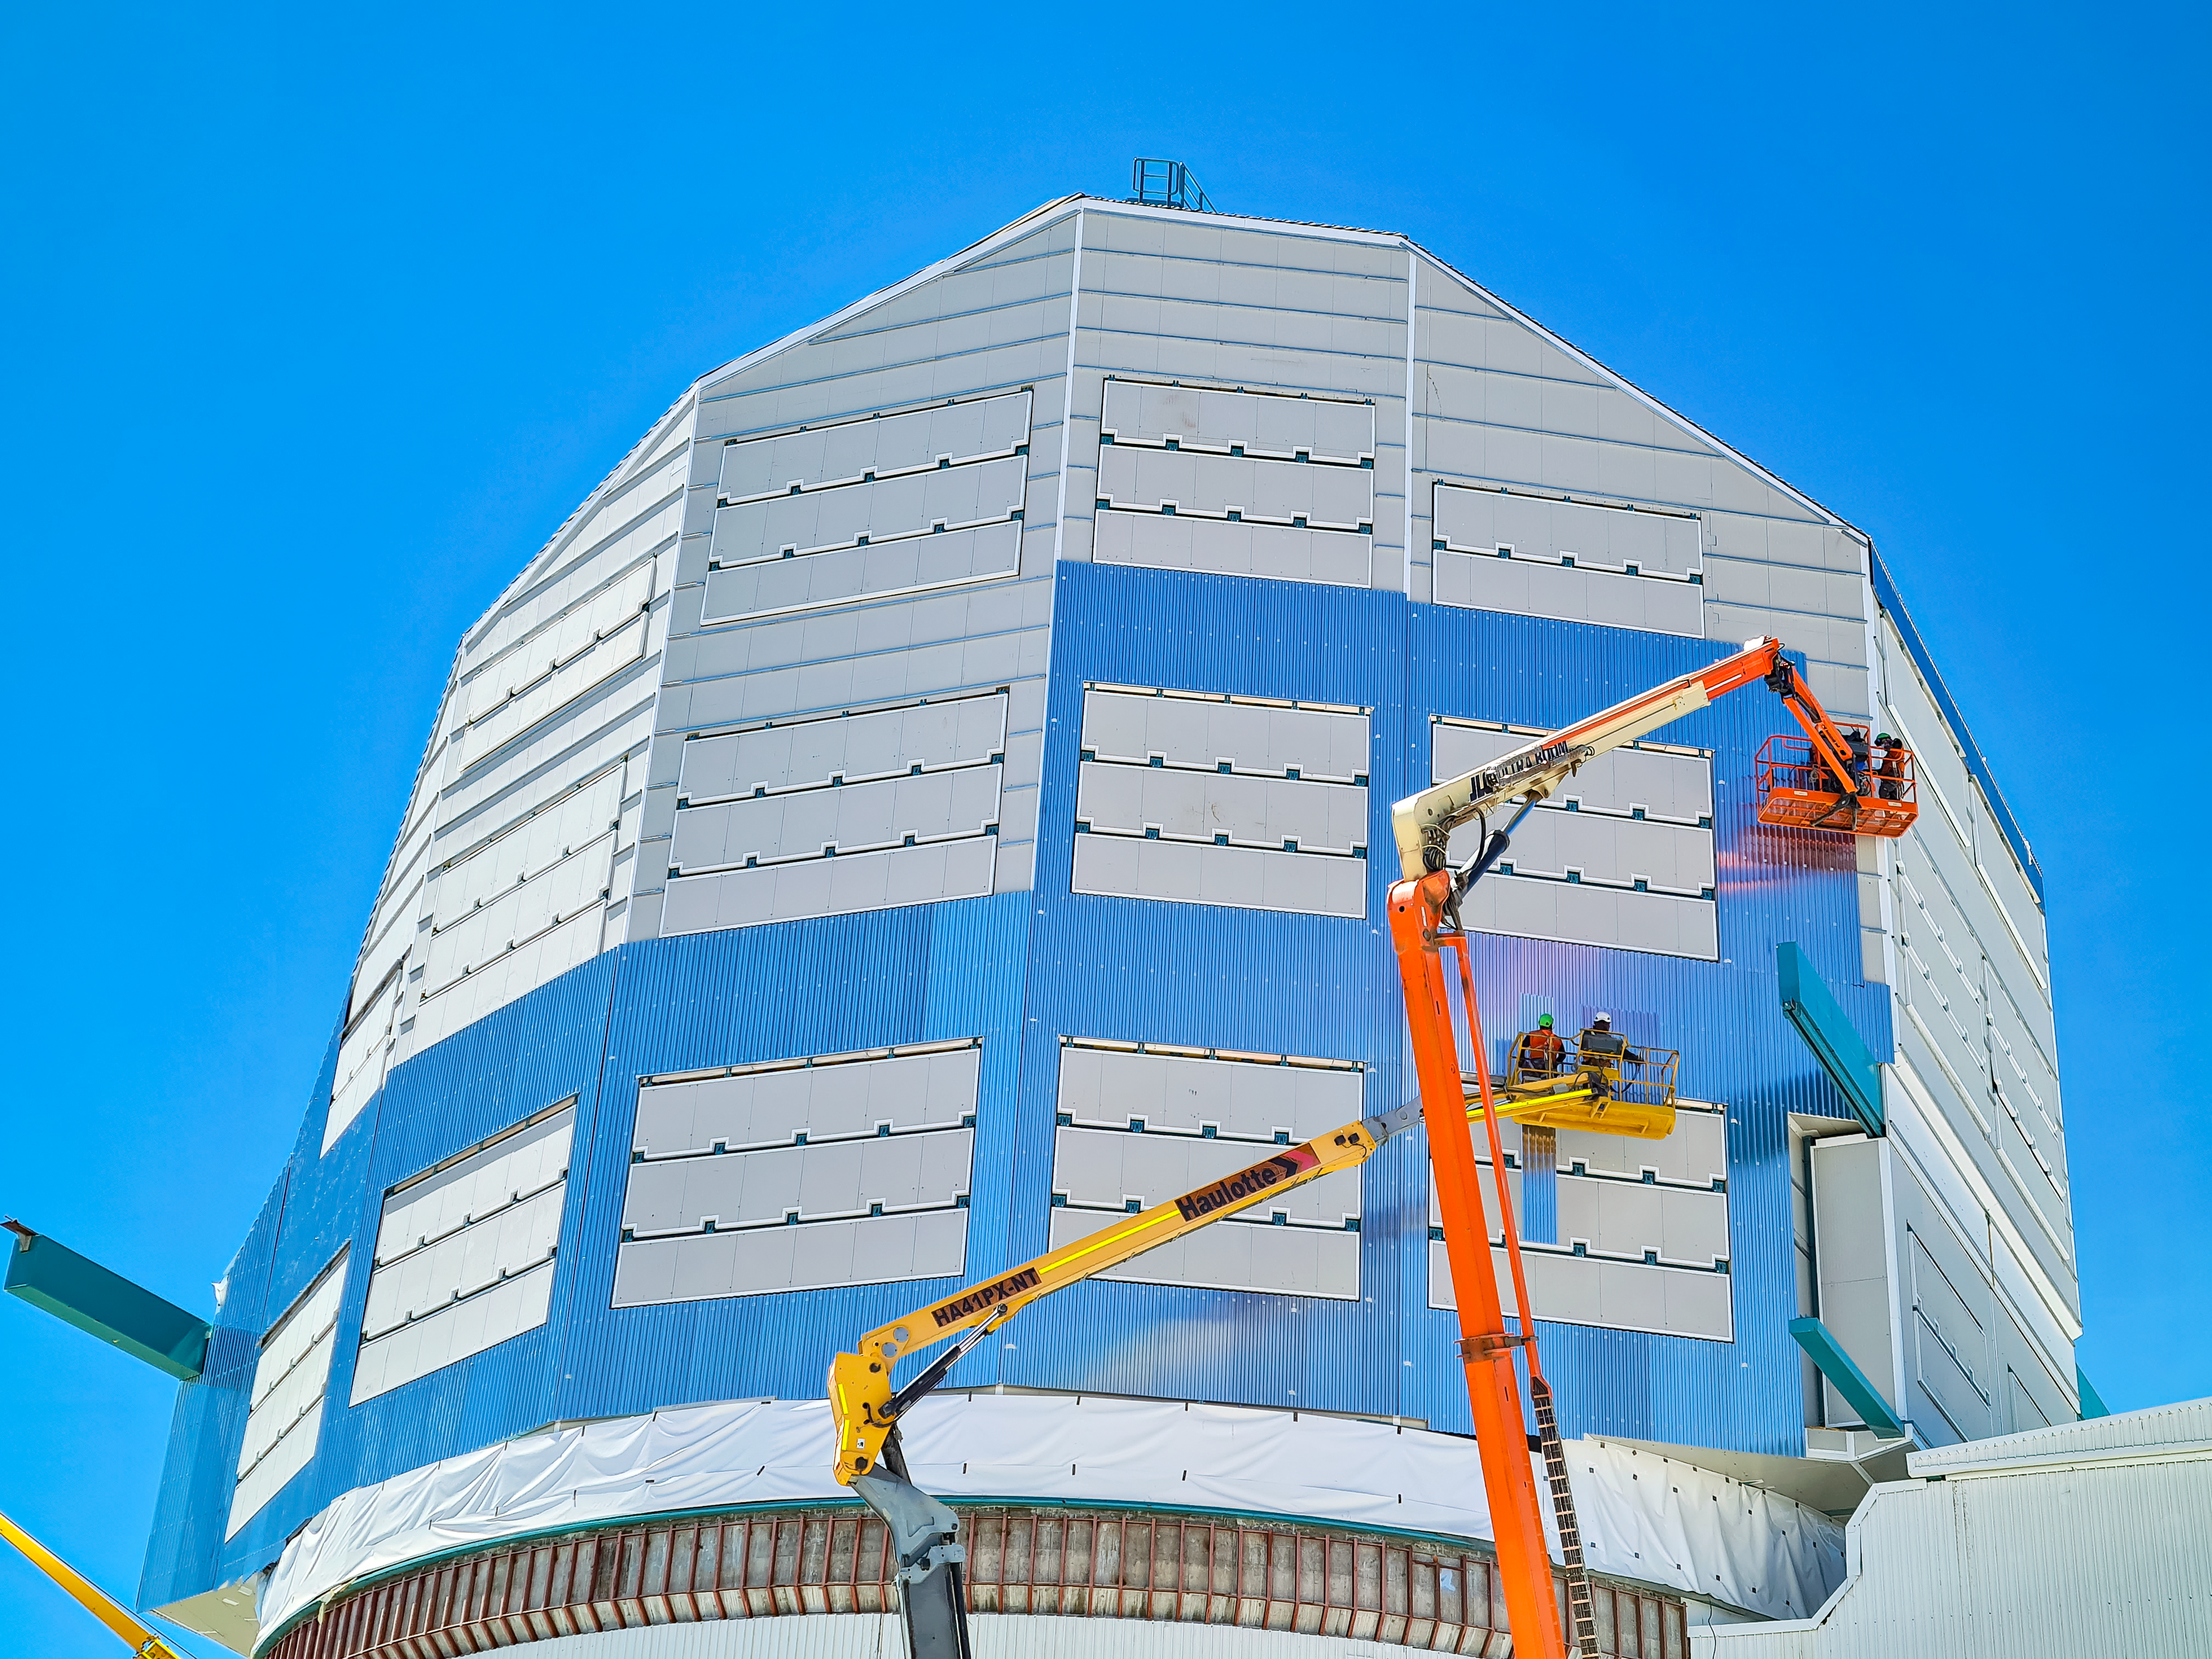

Rubin Observatory Dome Construction February 2022

Construction continues on Rubin Observatory's dome in February 2022.

Credit: RubinObs/NOIRLab/SLAC/NSF/DOE/AURA